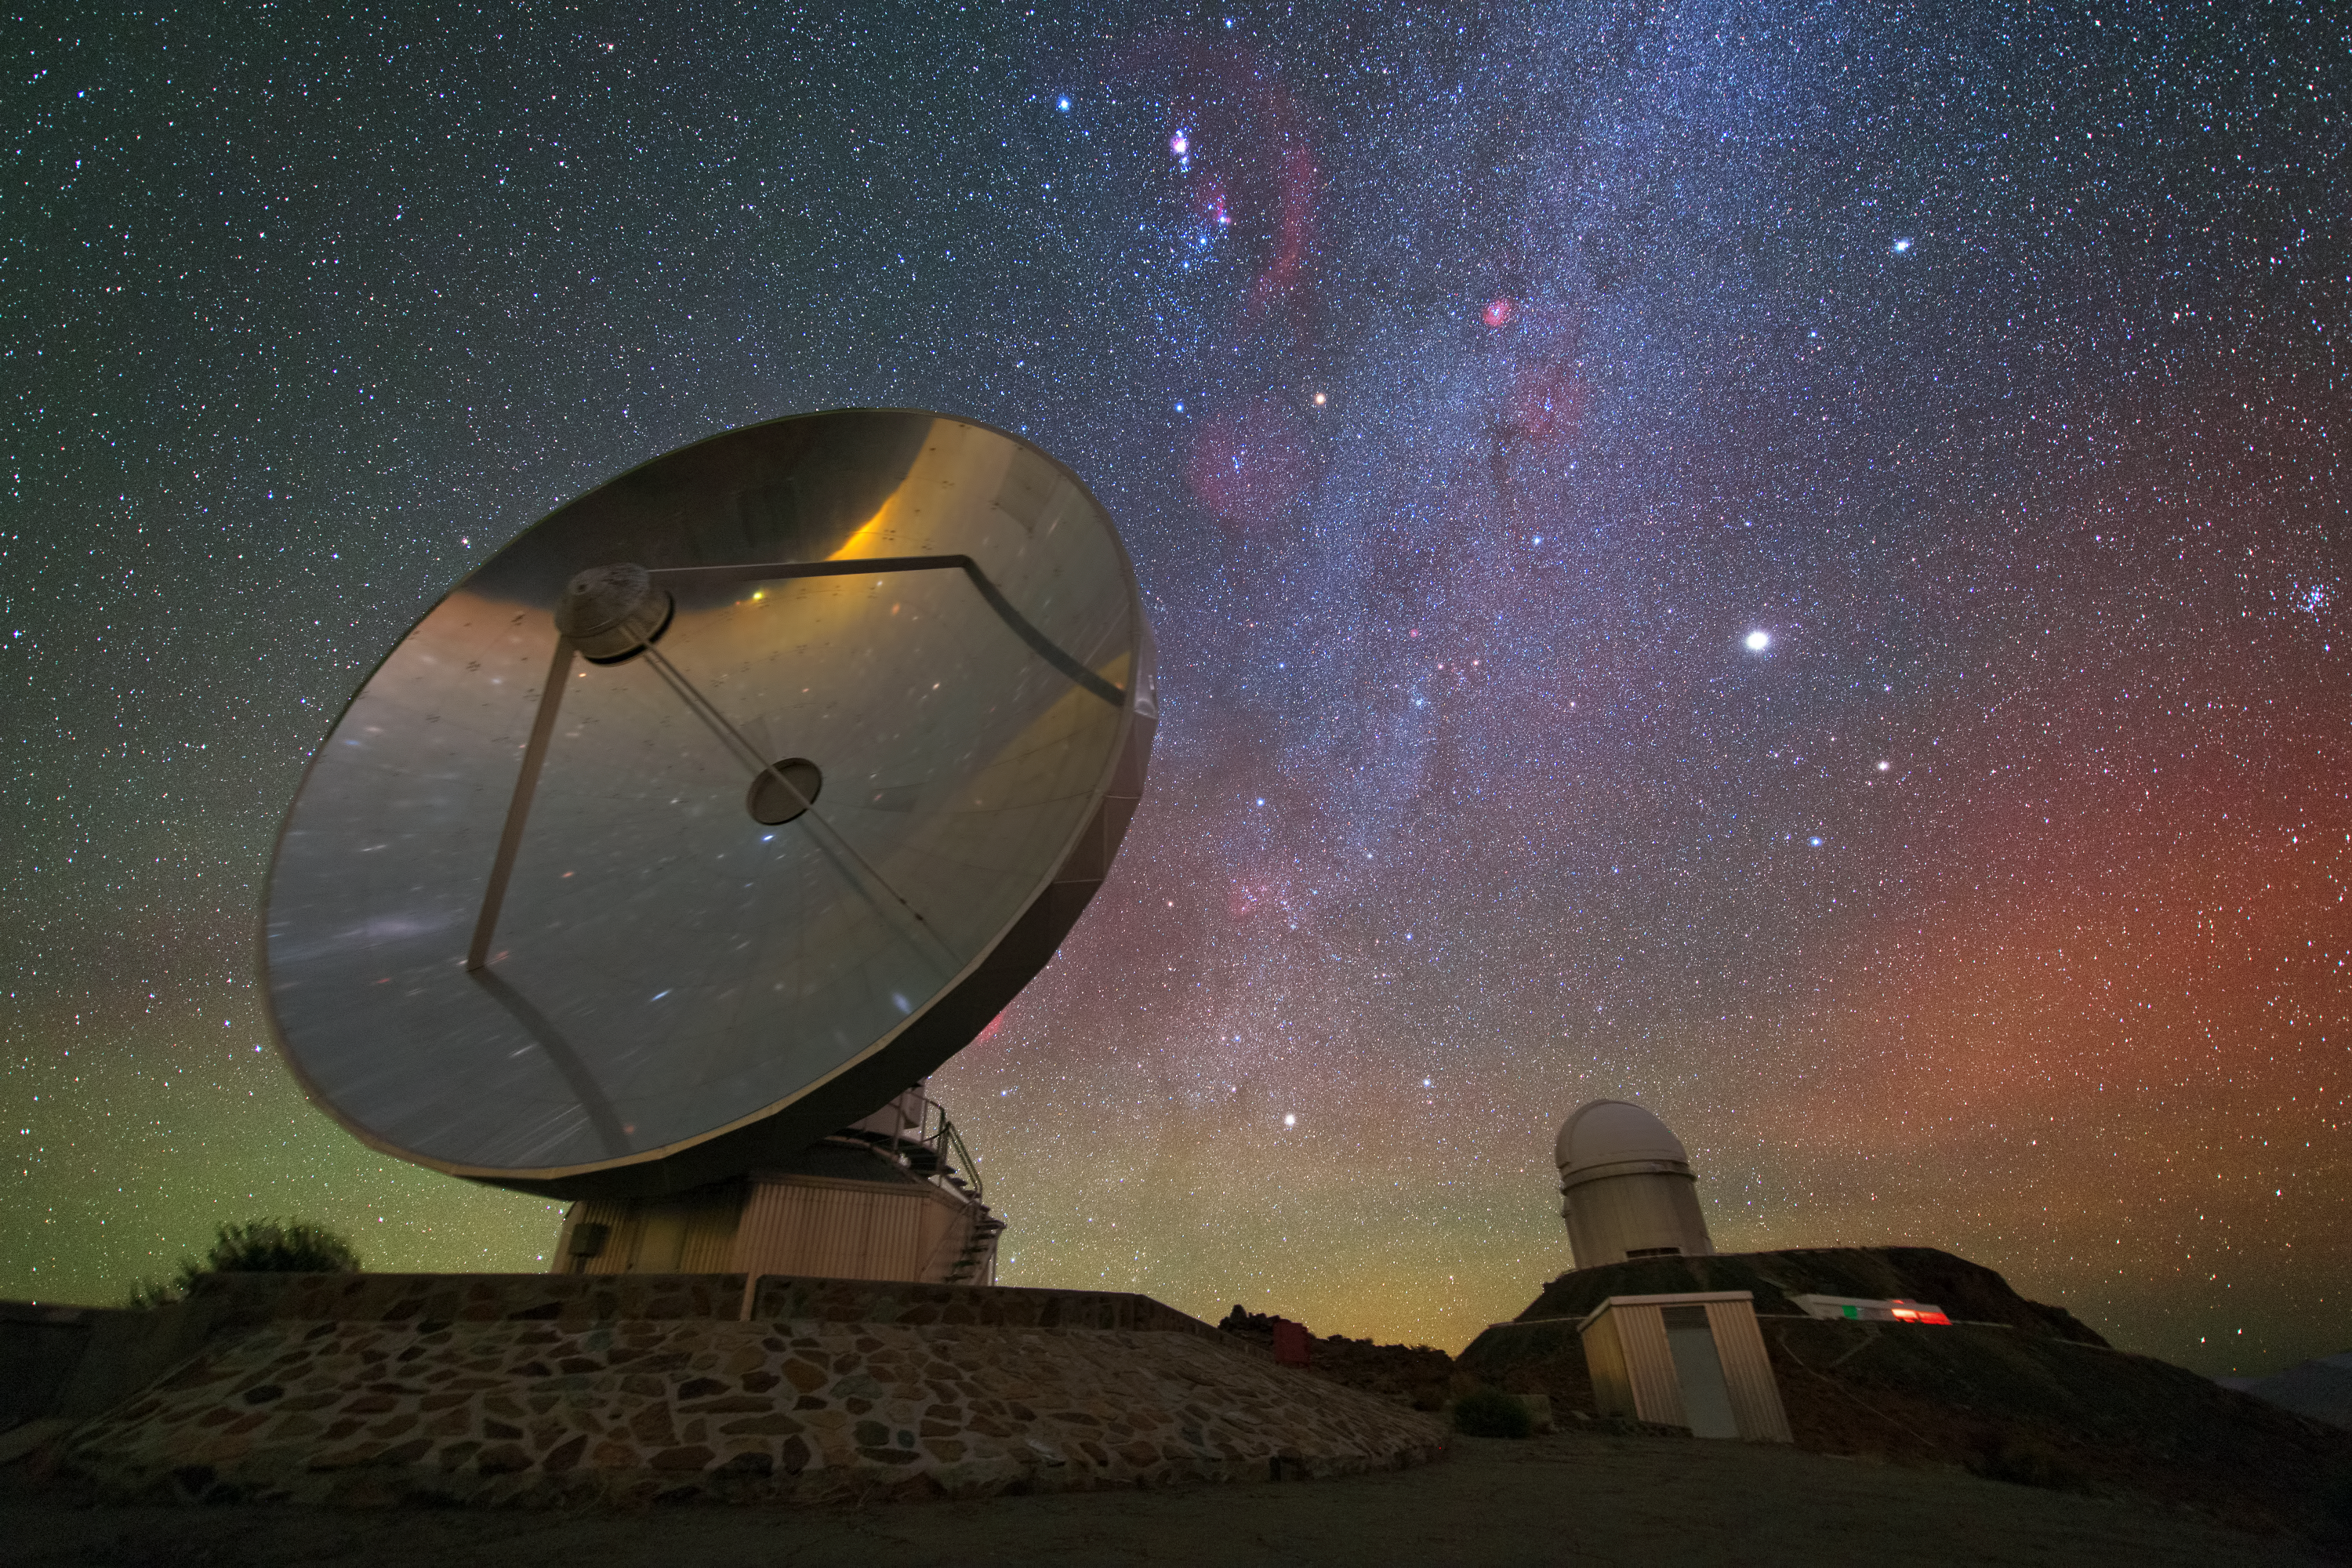

Iridescent nightscape over La Silla

This image shows ESO’s La Silla Observatory perched on the outskirts of the Chilean Atacama Desert and cloaked in an iridescent sky. Deep reddish hues permeate the right side of the frame and give way to the Milky Way, which can be seen with stunning clarity from La Silla, a location boasting some of the darkest and clearest night skies on Earth. The red and greenish-yellow glow is caused by airglow — a glow caused by the Earth’s atmosphere that is usually only seen from space, or at very dark locations.

Hogging the limelight in this frame is the silver dish in the foreground — the Swedish–ESO Submillimetre Telescope (SEST). Although it was decommissioned in 2003 and is no longer in service SEST still provides a picturesque target for keen photographers as it reflects the bright lights and colours of the skies above.

In the background of the image is the rounded dome that houses the ESO 3.6-metre telescope, host to the High Accuracy Radial velocity Planet Searcher instrument (HARPS). HARPS is the world's foremost exoplanet hunter, and has successfully found more low-mass exoplanets than any other planet hunter to date.

This image was taken by ESO Photo Ambassador Yuri Beletsky, who takes astronomical images like these during his spare time while working as an astronomer at ESO’s La Silla Paranal Observatory.

Credit: ESO/Y. Beletsky